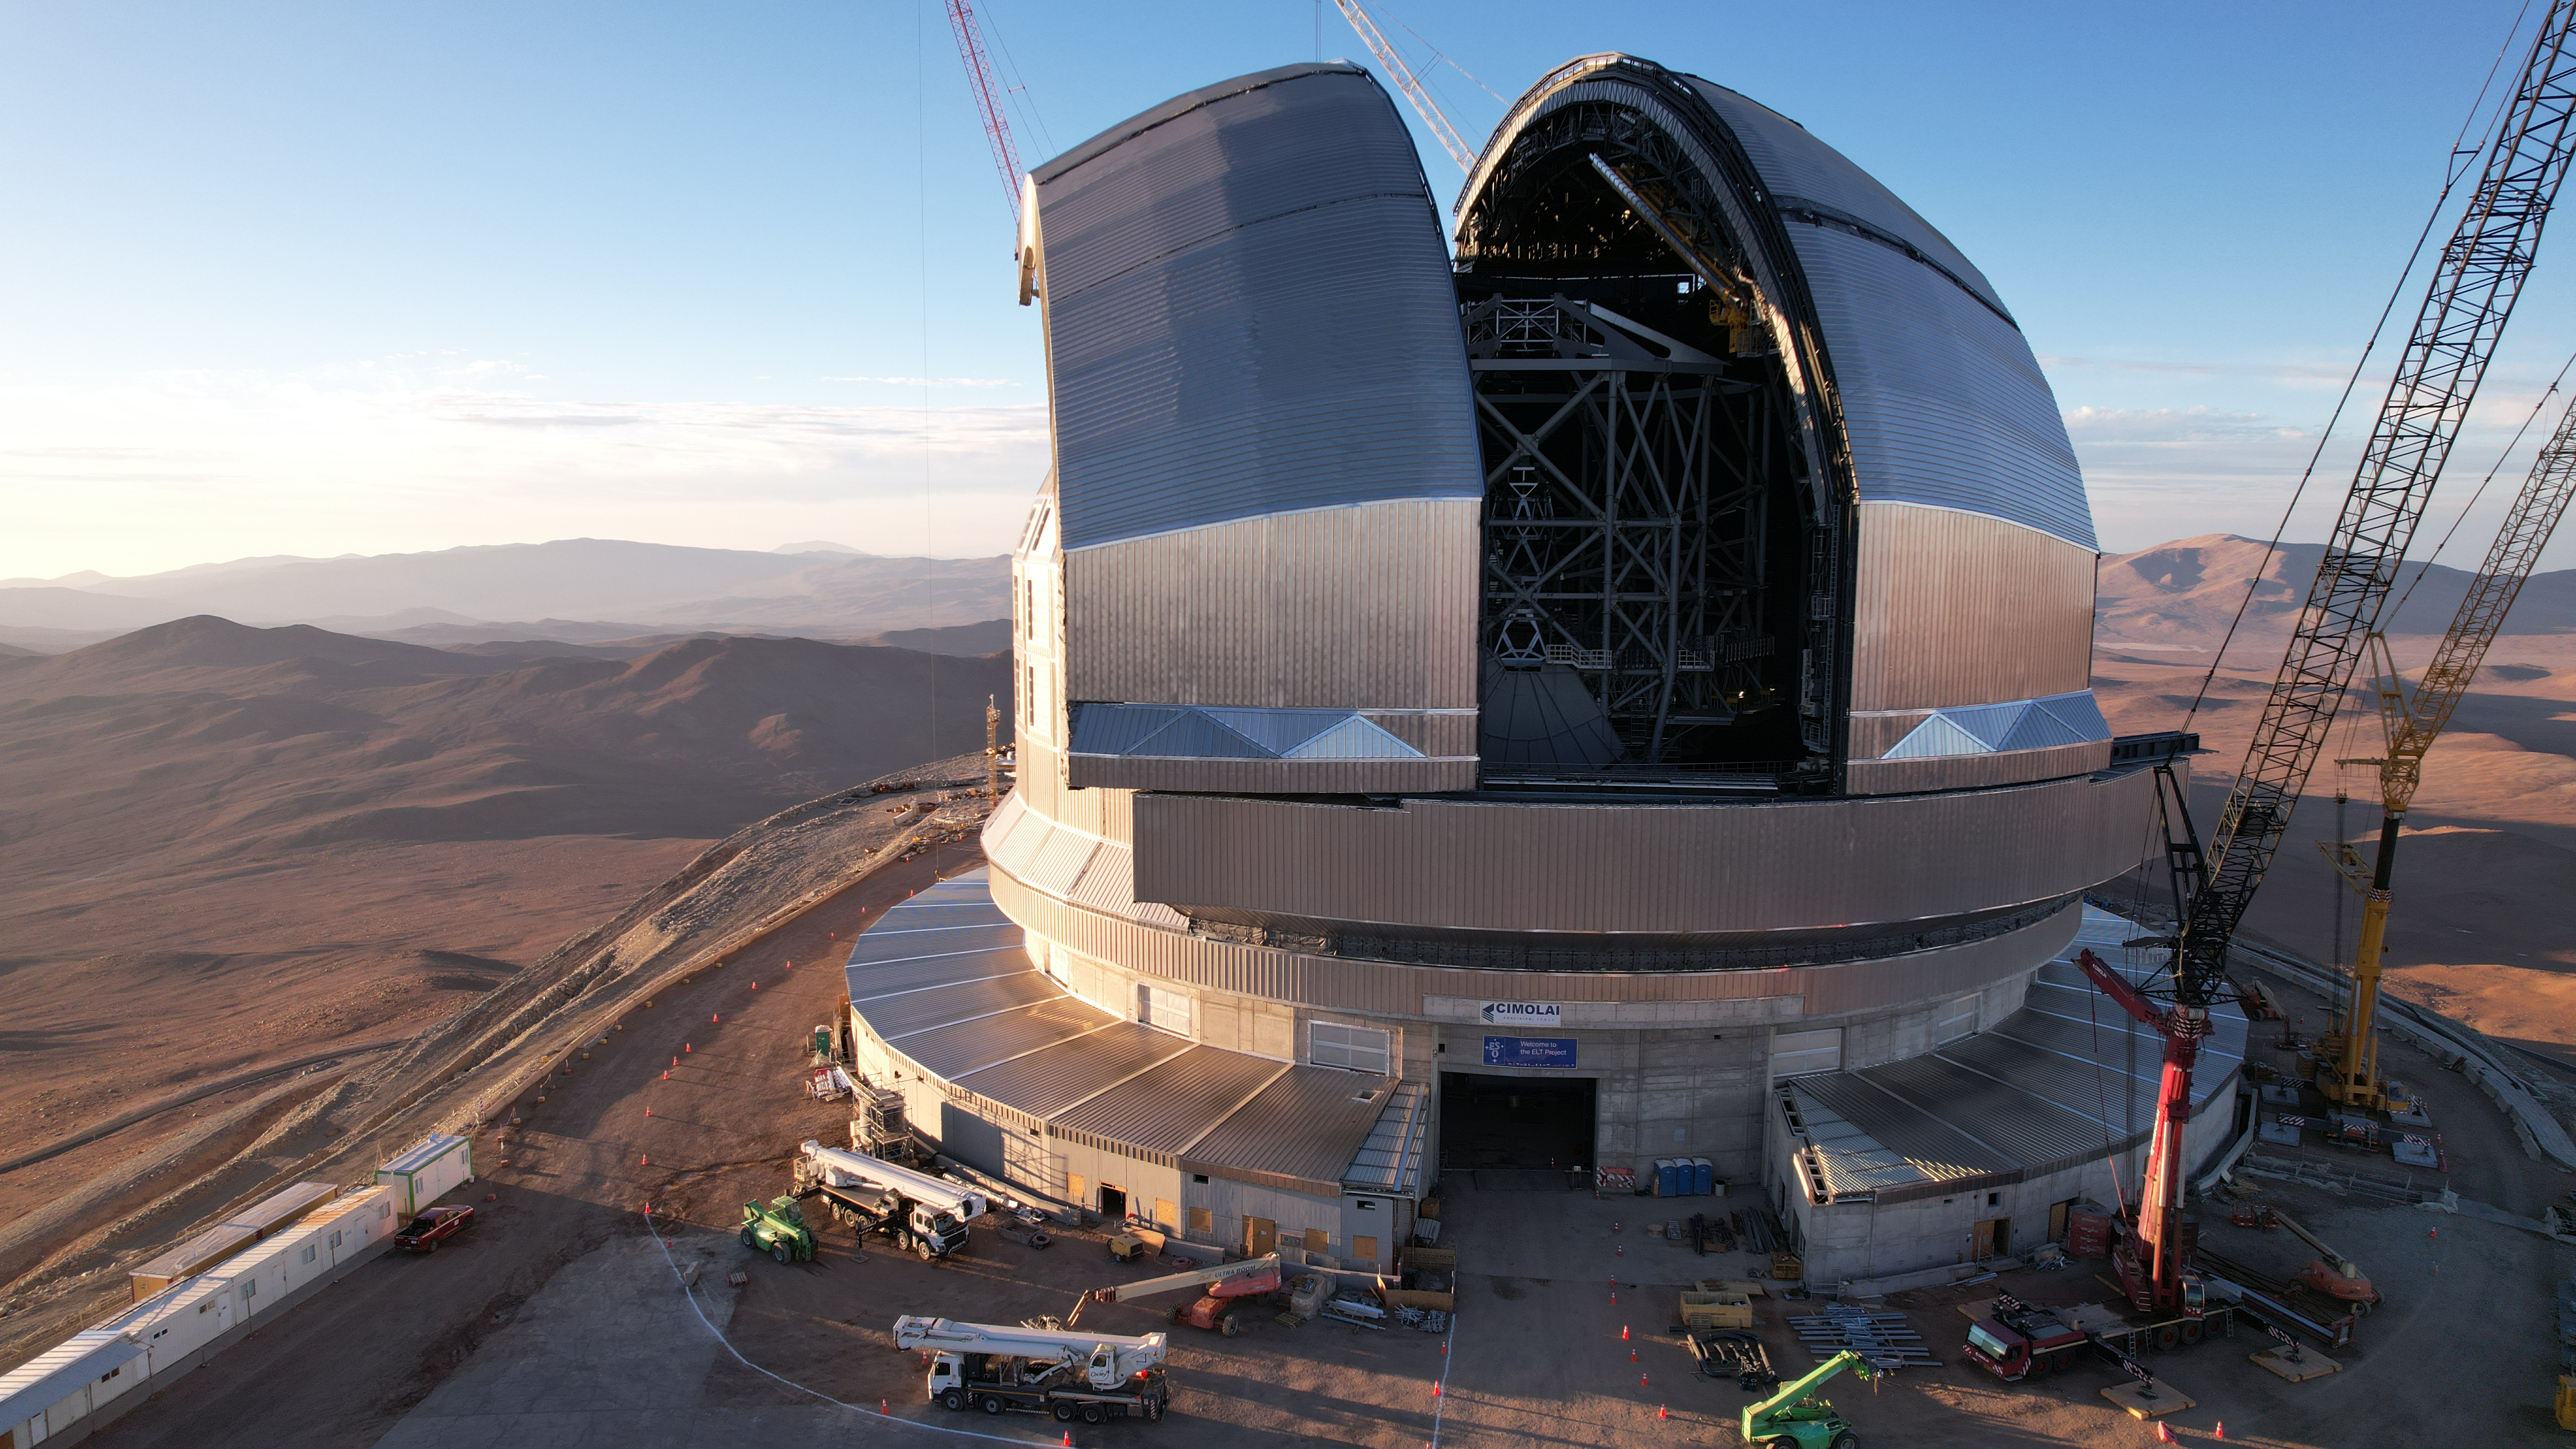

Drone image of the ELT’s dome

This photo, taken in April 2026, shows a drone shot of ESO’s Extremely Large Telescope (ELT), under construction in Chile’s Atacama Desert. The telescope’s massive dome will house the telescope and its sensitive components, protecting them from the extreme desert environment. During the night, its two sliding doors will open to allow observations of the night sky.

Credit: ESO/G. Vecchia